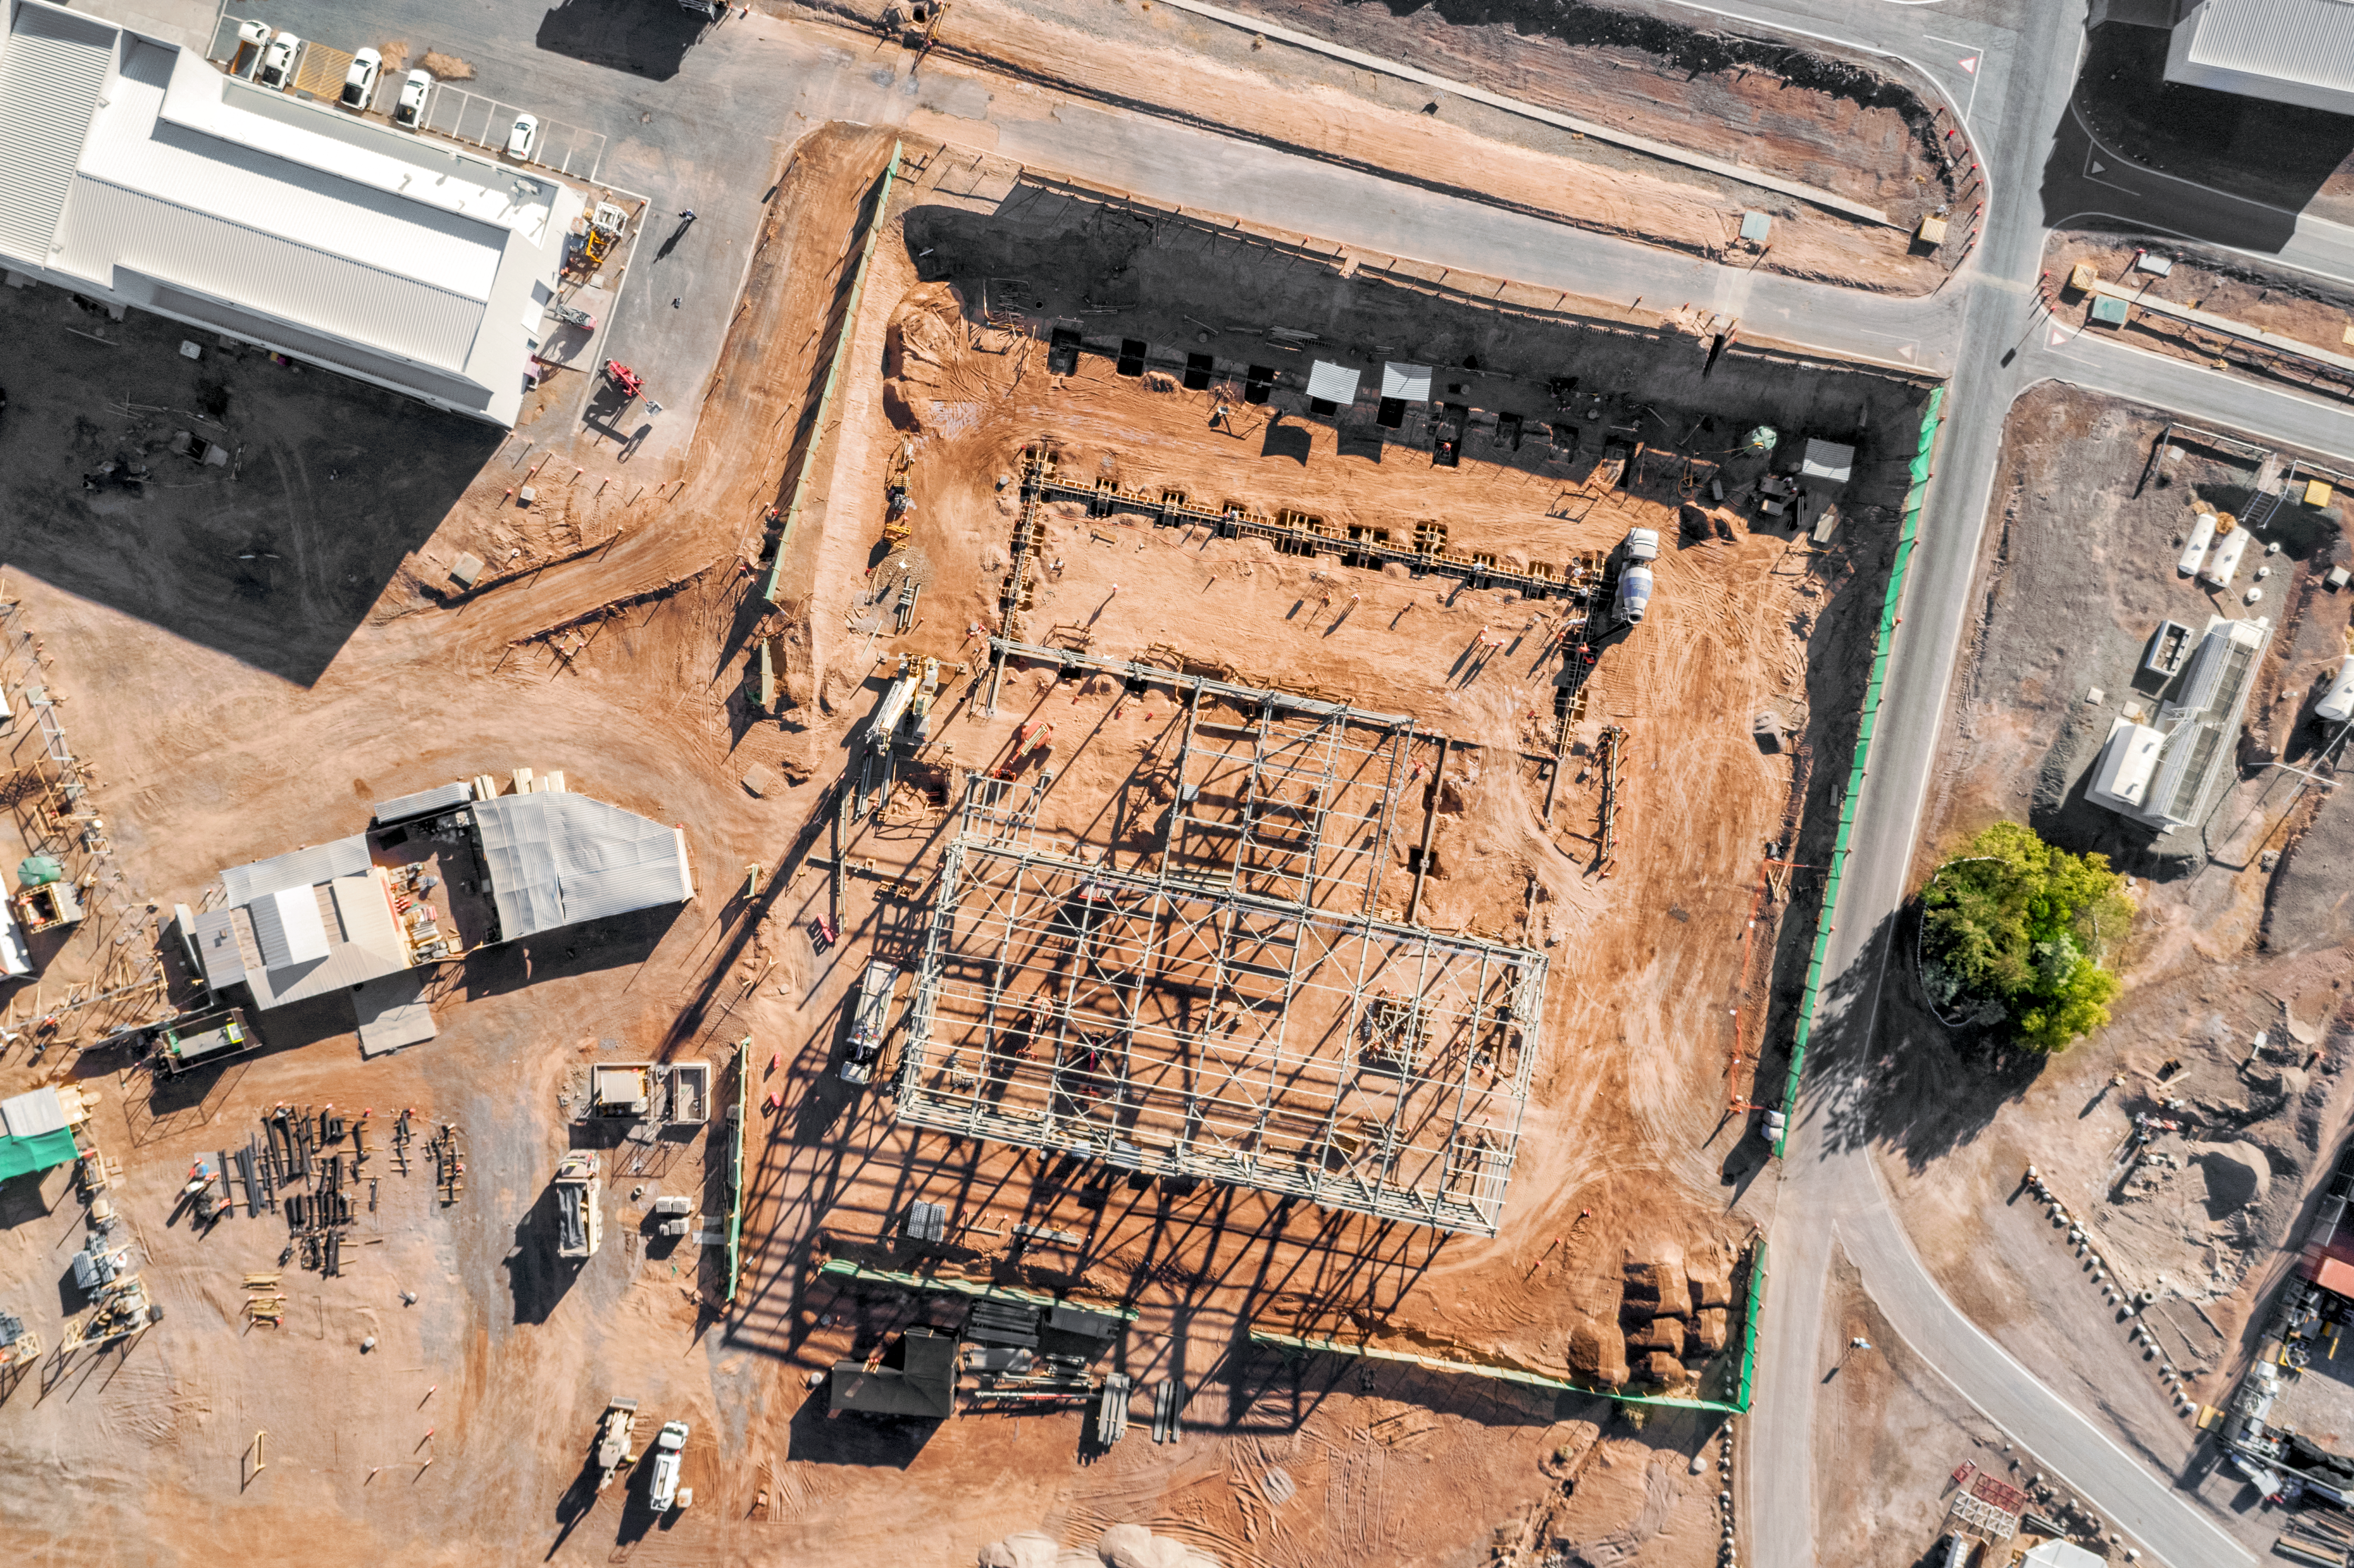

Preparations for the Extremely Large Telescope

Work is in progress at the ELT Technical Facility (ETF) at ESO's Paranal Observatory. This facility will serve as a site for the integration and verification of components of the Extremely Large Telescope, which, when completed, will be the the largest optical telescope in the world: the world's biggest eye on the sky.

Credit: ESO